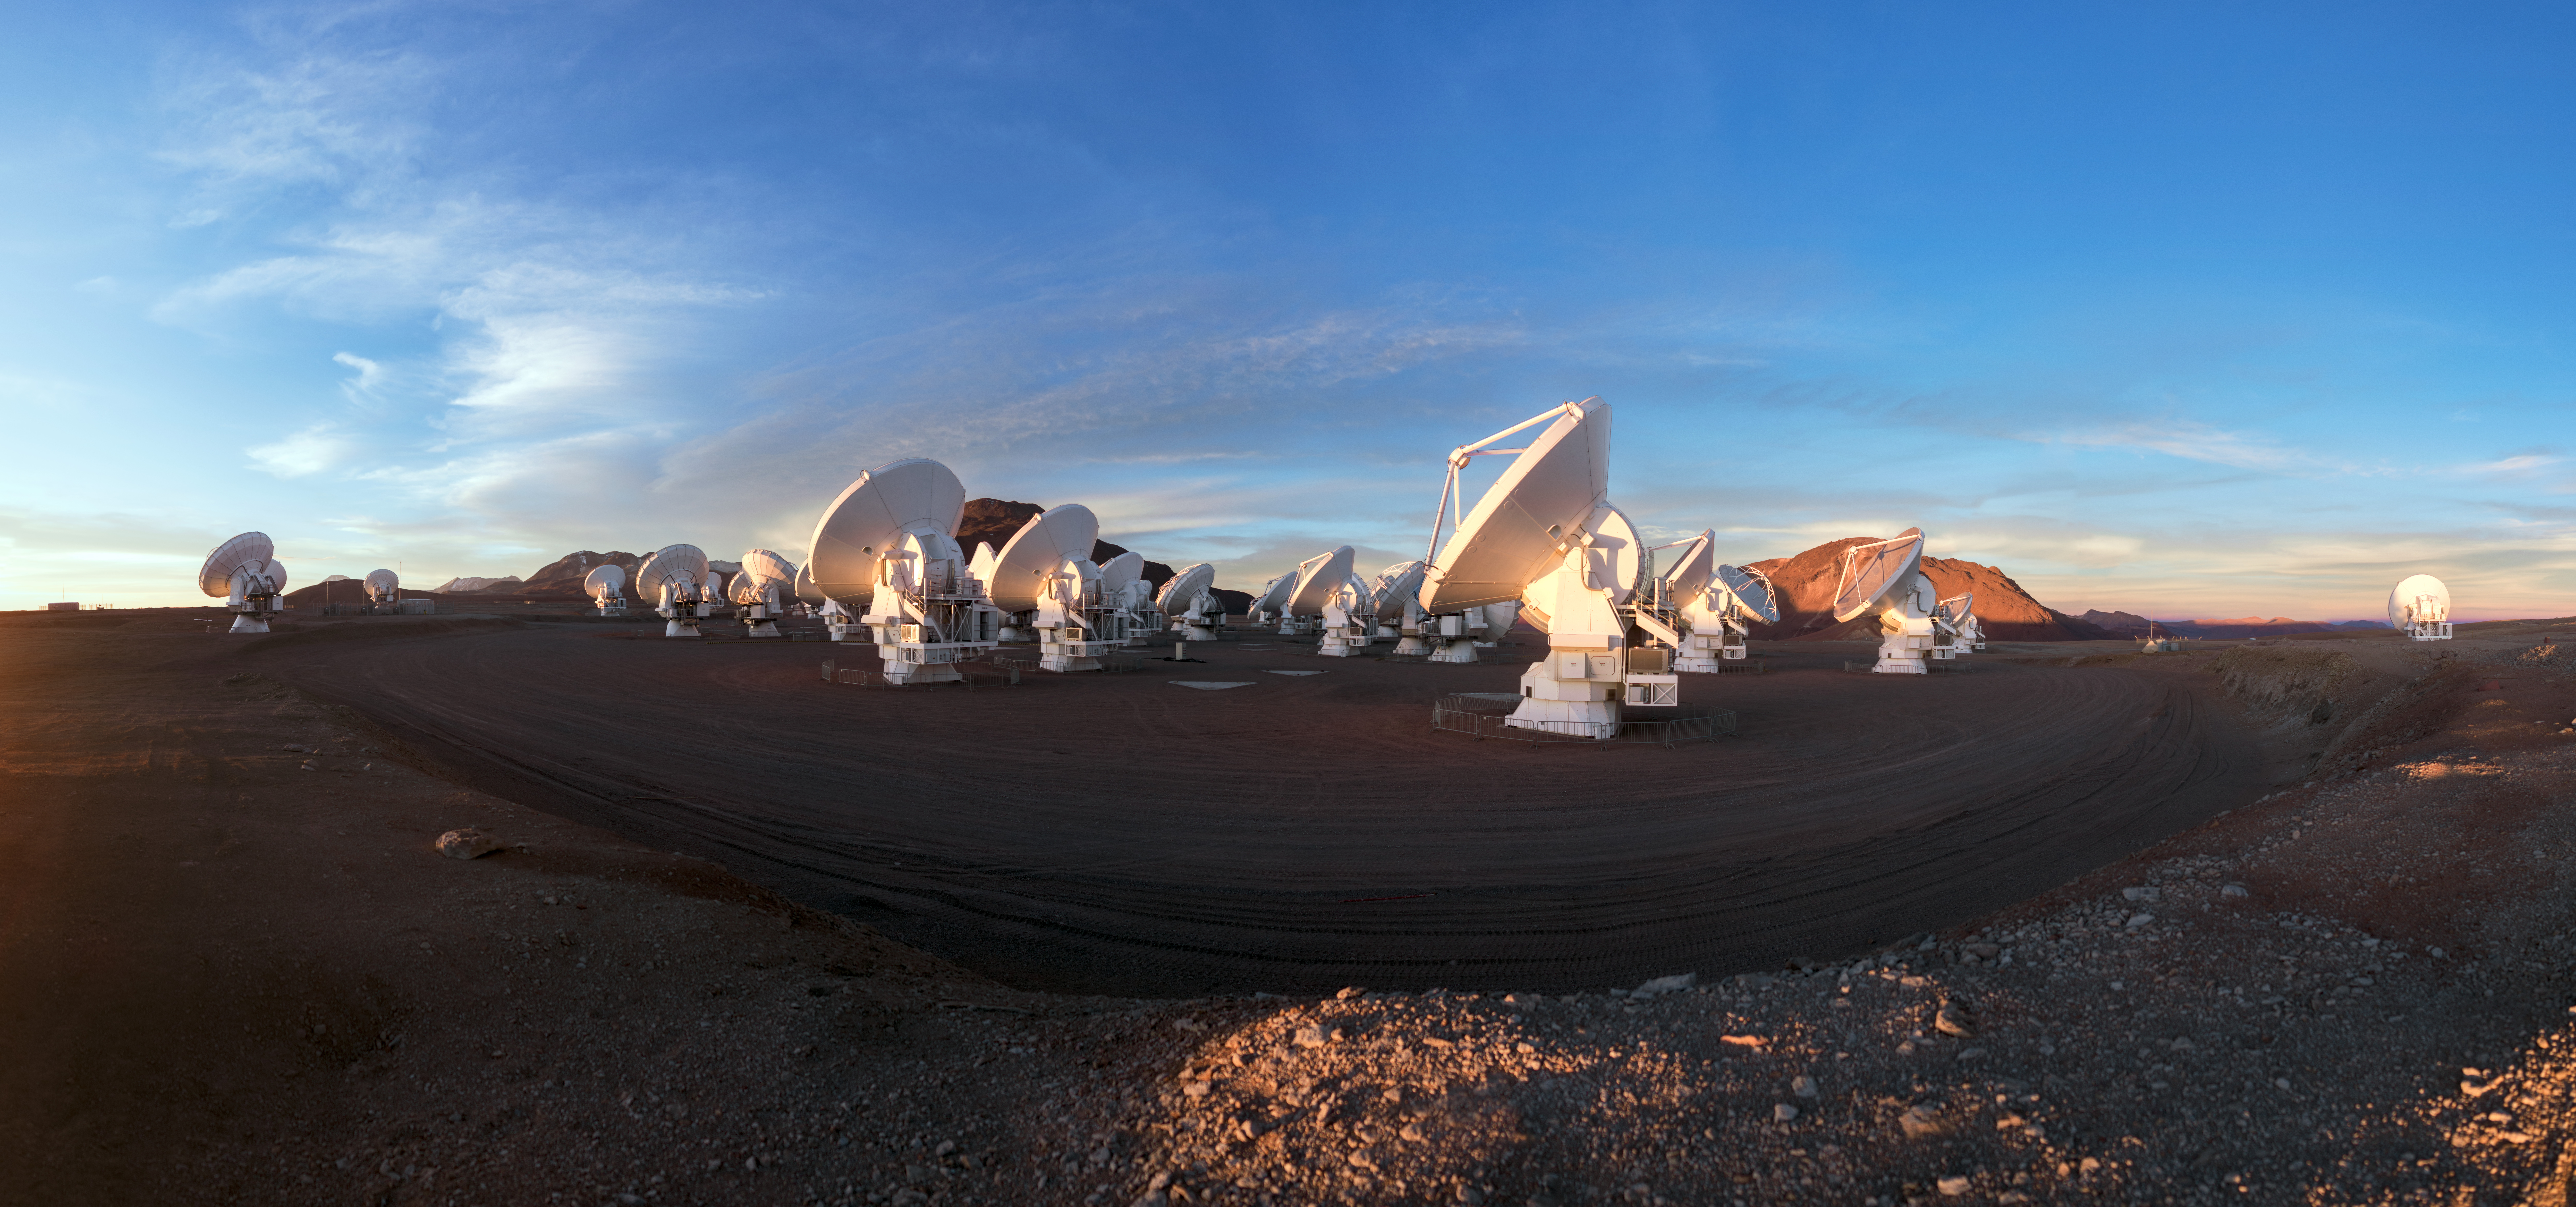

A battalion at work

ALMA does not look like a typical telescope, but these attentive looking antennas are working together in the largest ground-based astronomical project in existence, based on an arid plain high in the Chilean Andes.

Credit: P. Horálek (ESO)